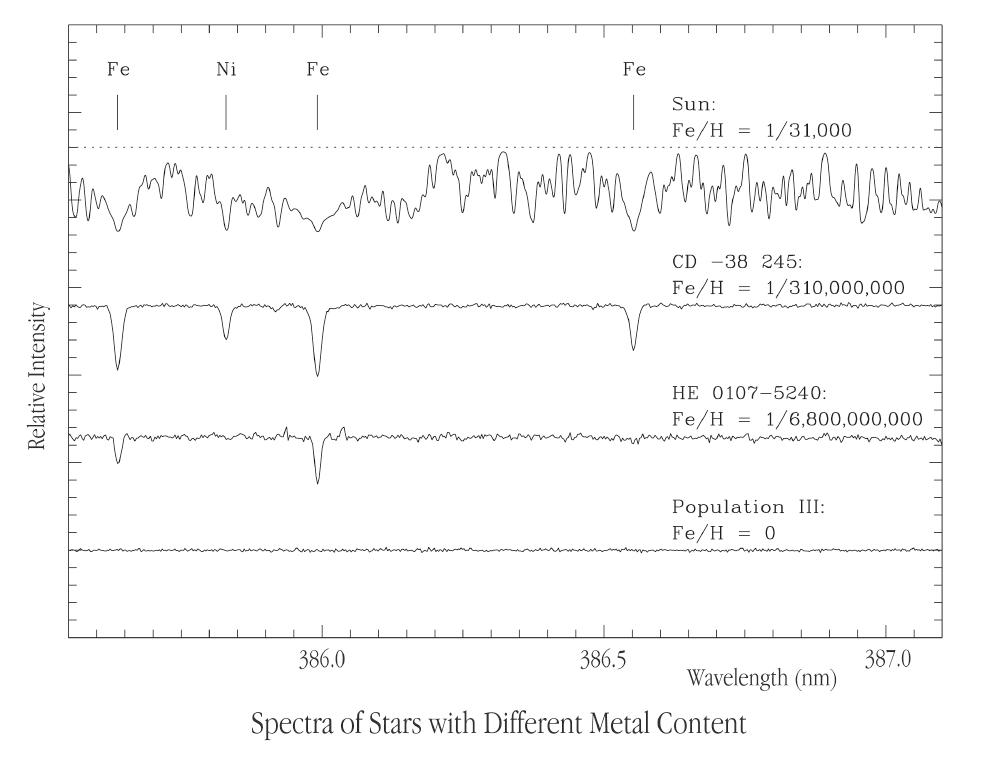

Spectra of stars with different metal content

A comparison of a region of the spectrum of the Sun (top) with that of CD -38 245, the previously most iron-deficient star known (2nd from top), the new record-holder HE 0107-5240 (3rd from top), and a (hypothetical) Population III star, consisting only of elements produced in the Big Bang, i.e. hydrogen and helium, and traces of lithium. As can be seen, the spectral absorption lines become progressively weaker with decreasing content of heavier elements. While there is 1 iron atom for every 31,000 hydrogen atoms in the atmosphere of the Sun, in HE 0107-5240 this ratio is about 200,000 times smaller, or only 1 iron atom for every 6.8 billion hydrogen atoms! The two spectra in the middle show that HE 0107-5240 is indeed much more metal-poor than the previous record-holder CD -38 245 - the iron (Fe) lines in the spectrum of HE 0107-5240 are weaker (or absent) and the Nickel (Ni) line is not visible at all.

Credit: ESO